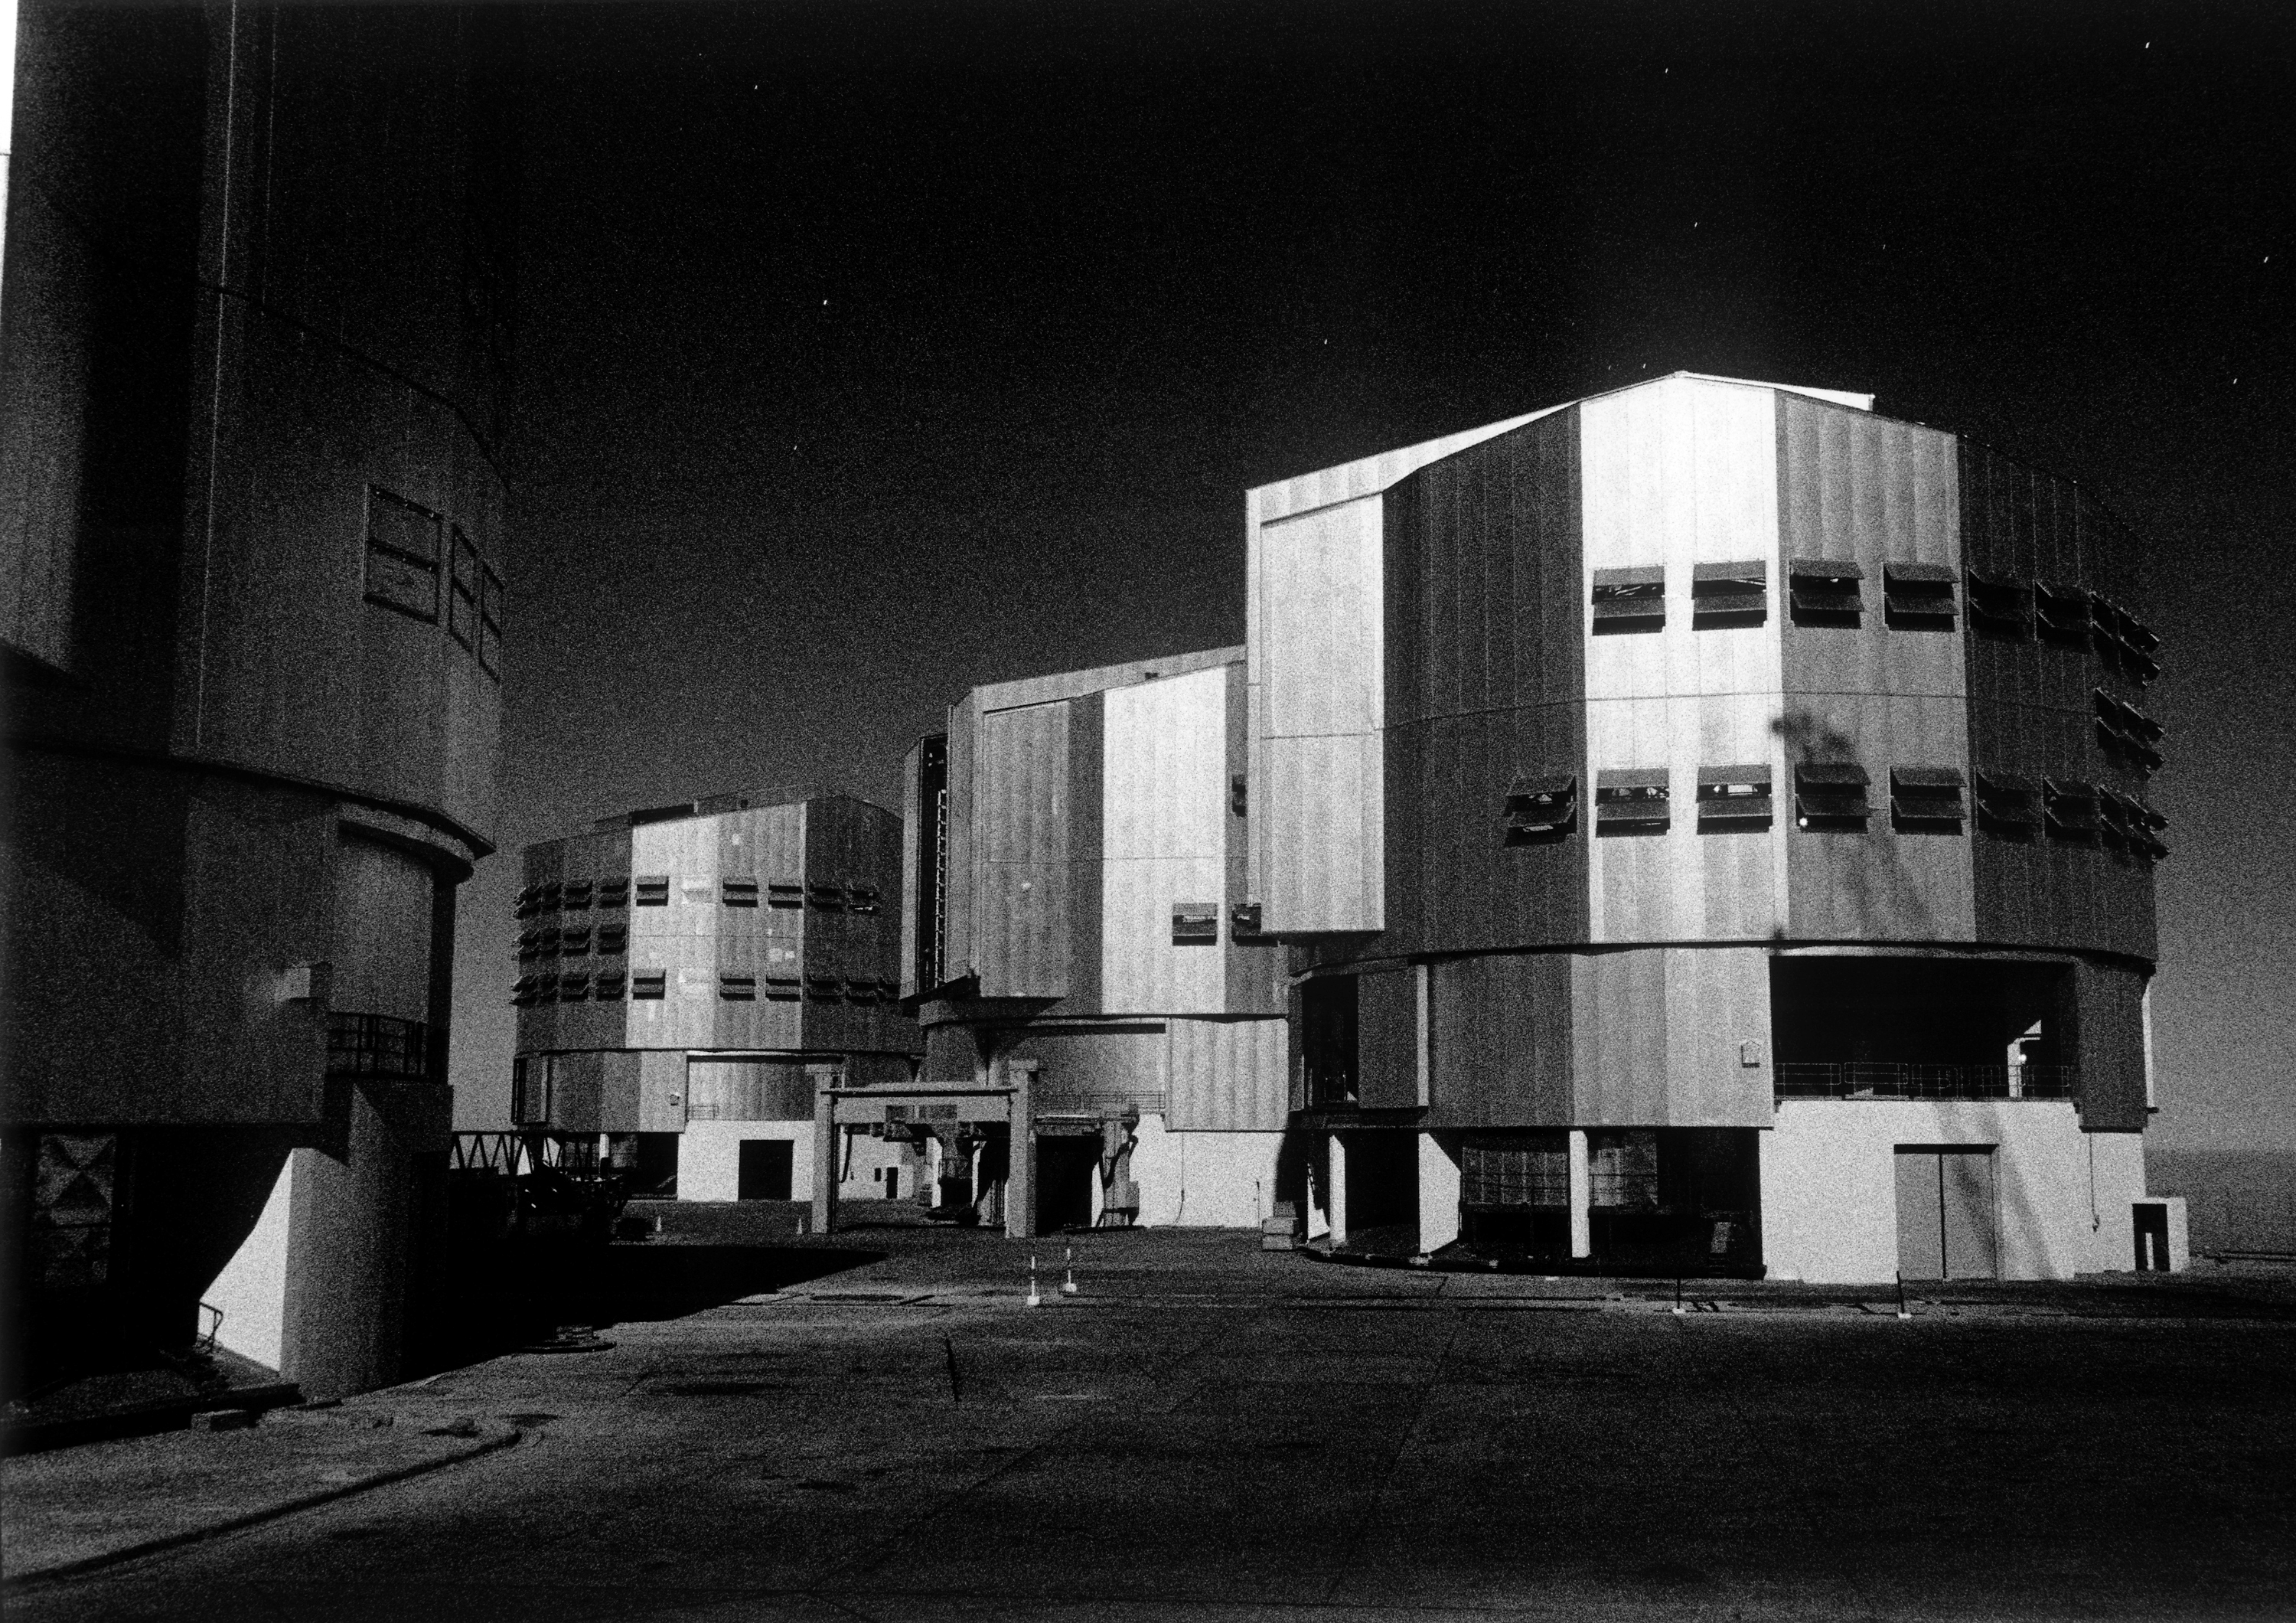

Enclosures in moonlight

Photograph of the Paranal observing platform with the telescope enclosures in the moonlight.

Credit: ESO/H.H.Heyer